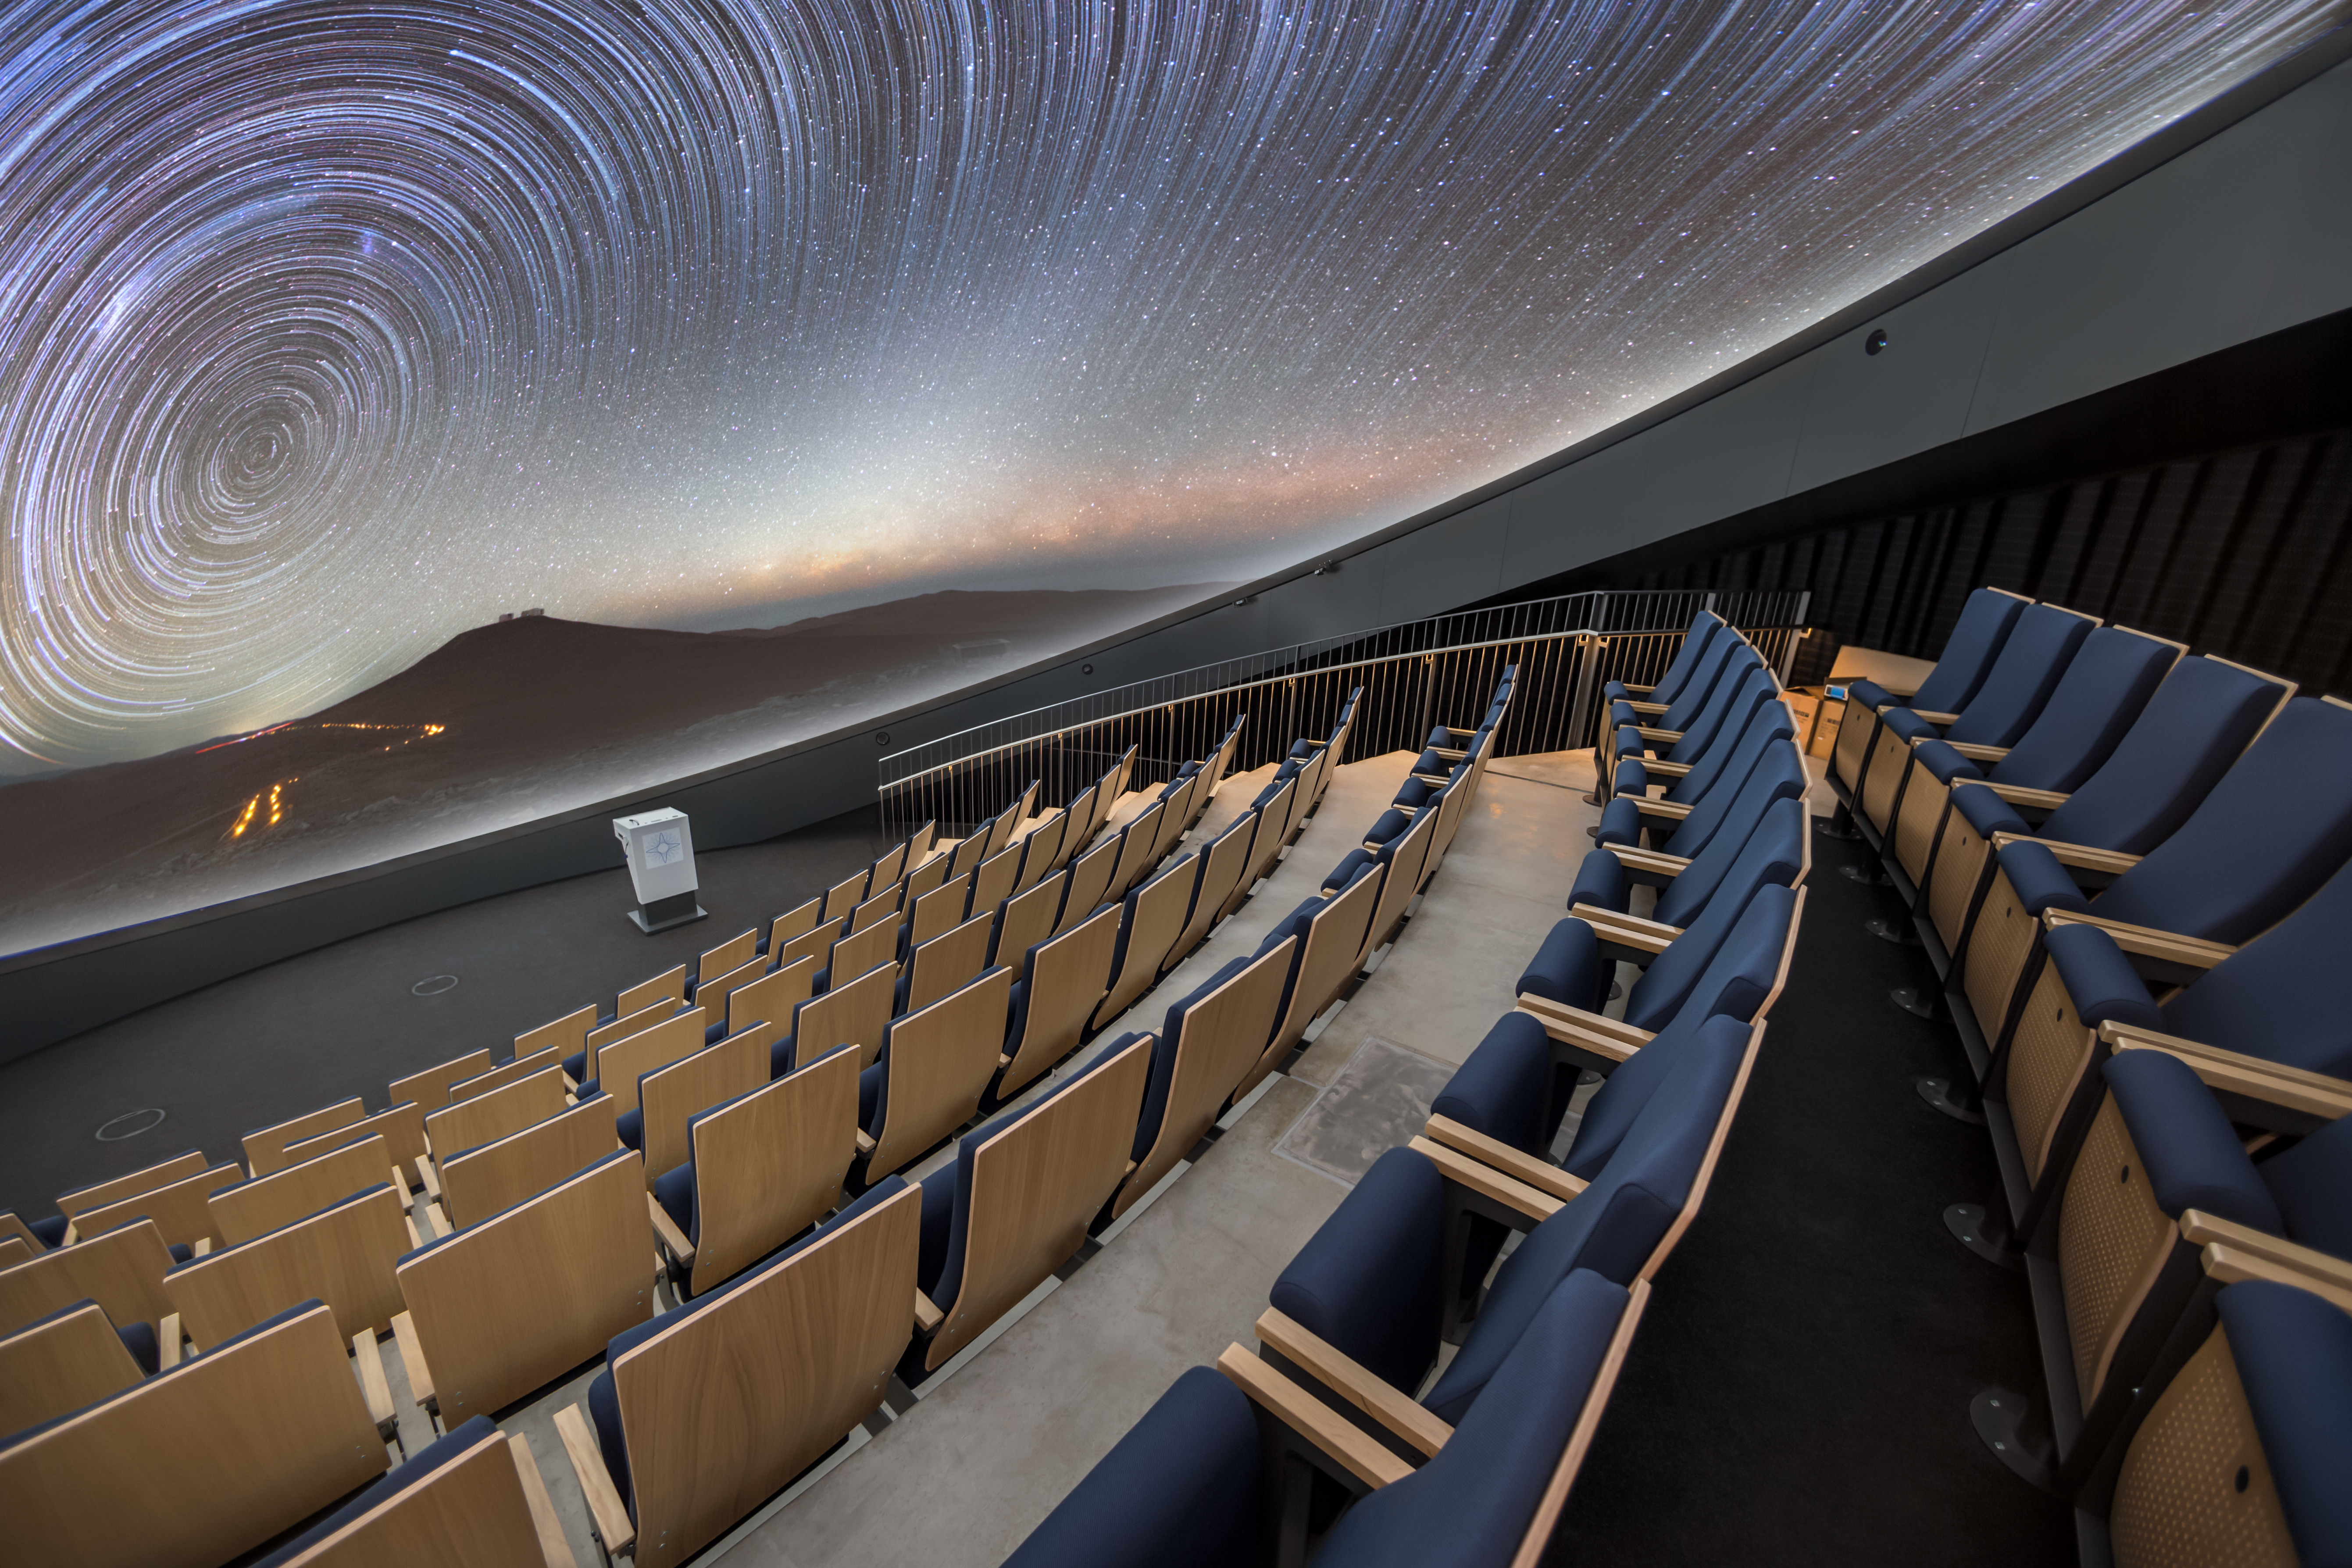

Star trails at the ESO Supernova

This image shows star trails above ESO's Paranal Observatory, displayed with breathtaking clarity in the ESO Supernova Planetarium & Visitor Centre's state-of-the-art digital planetarium.

The dome can seat up to 109 visitors, has an inclination of 25 degrees, and gives you the experience of not only watching a show, but also of being in the middle of the action in the Universe. This, combined with the most up-to-date programmes for our planetarium shows, creates a stunning experience that completely immerses you in space.

Credit: ESO/P. Horálek